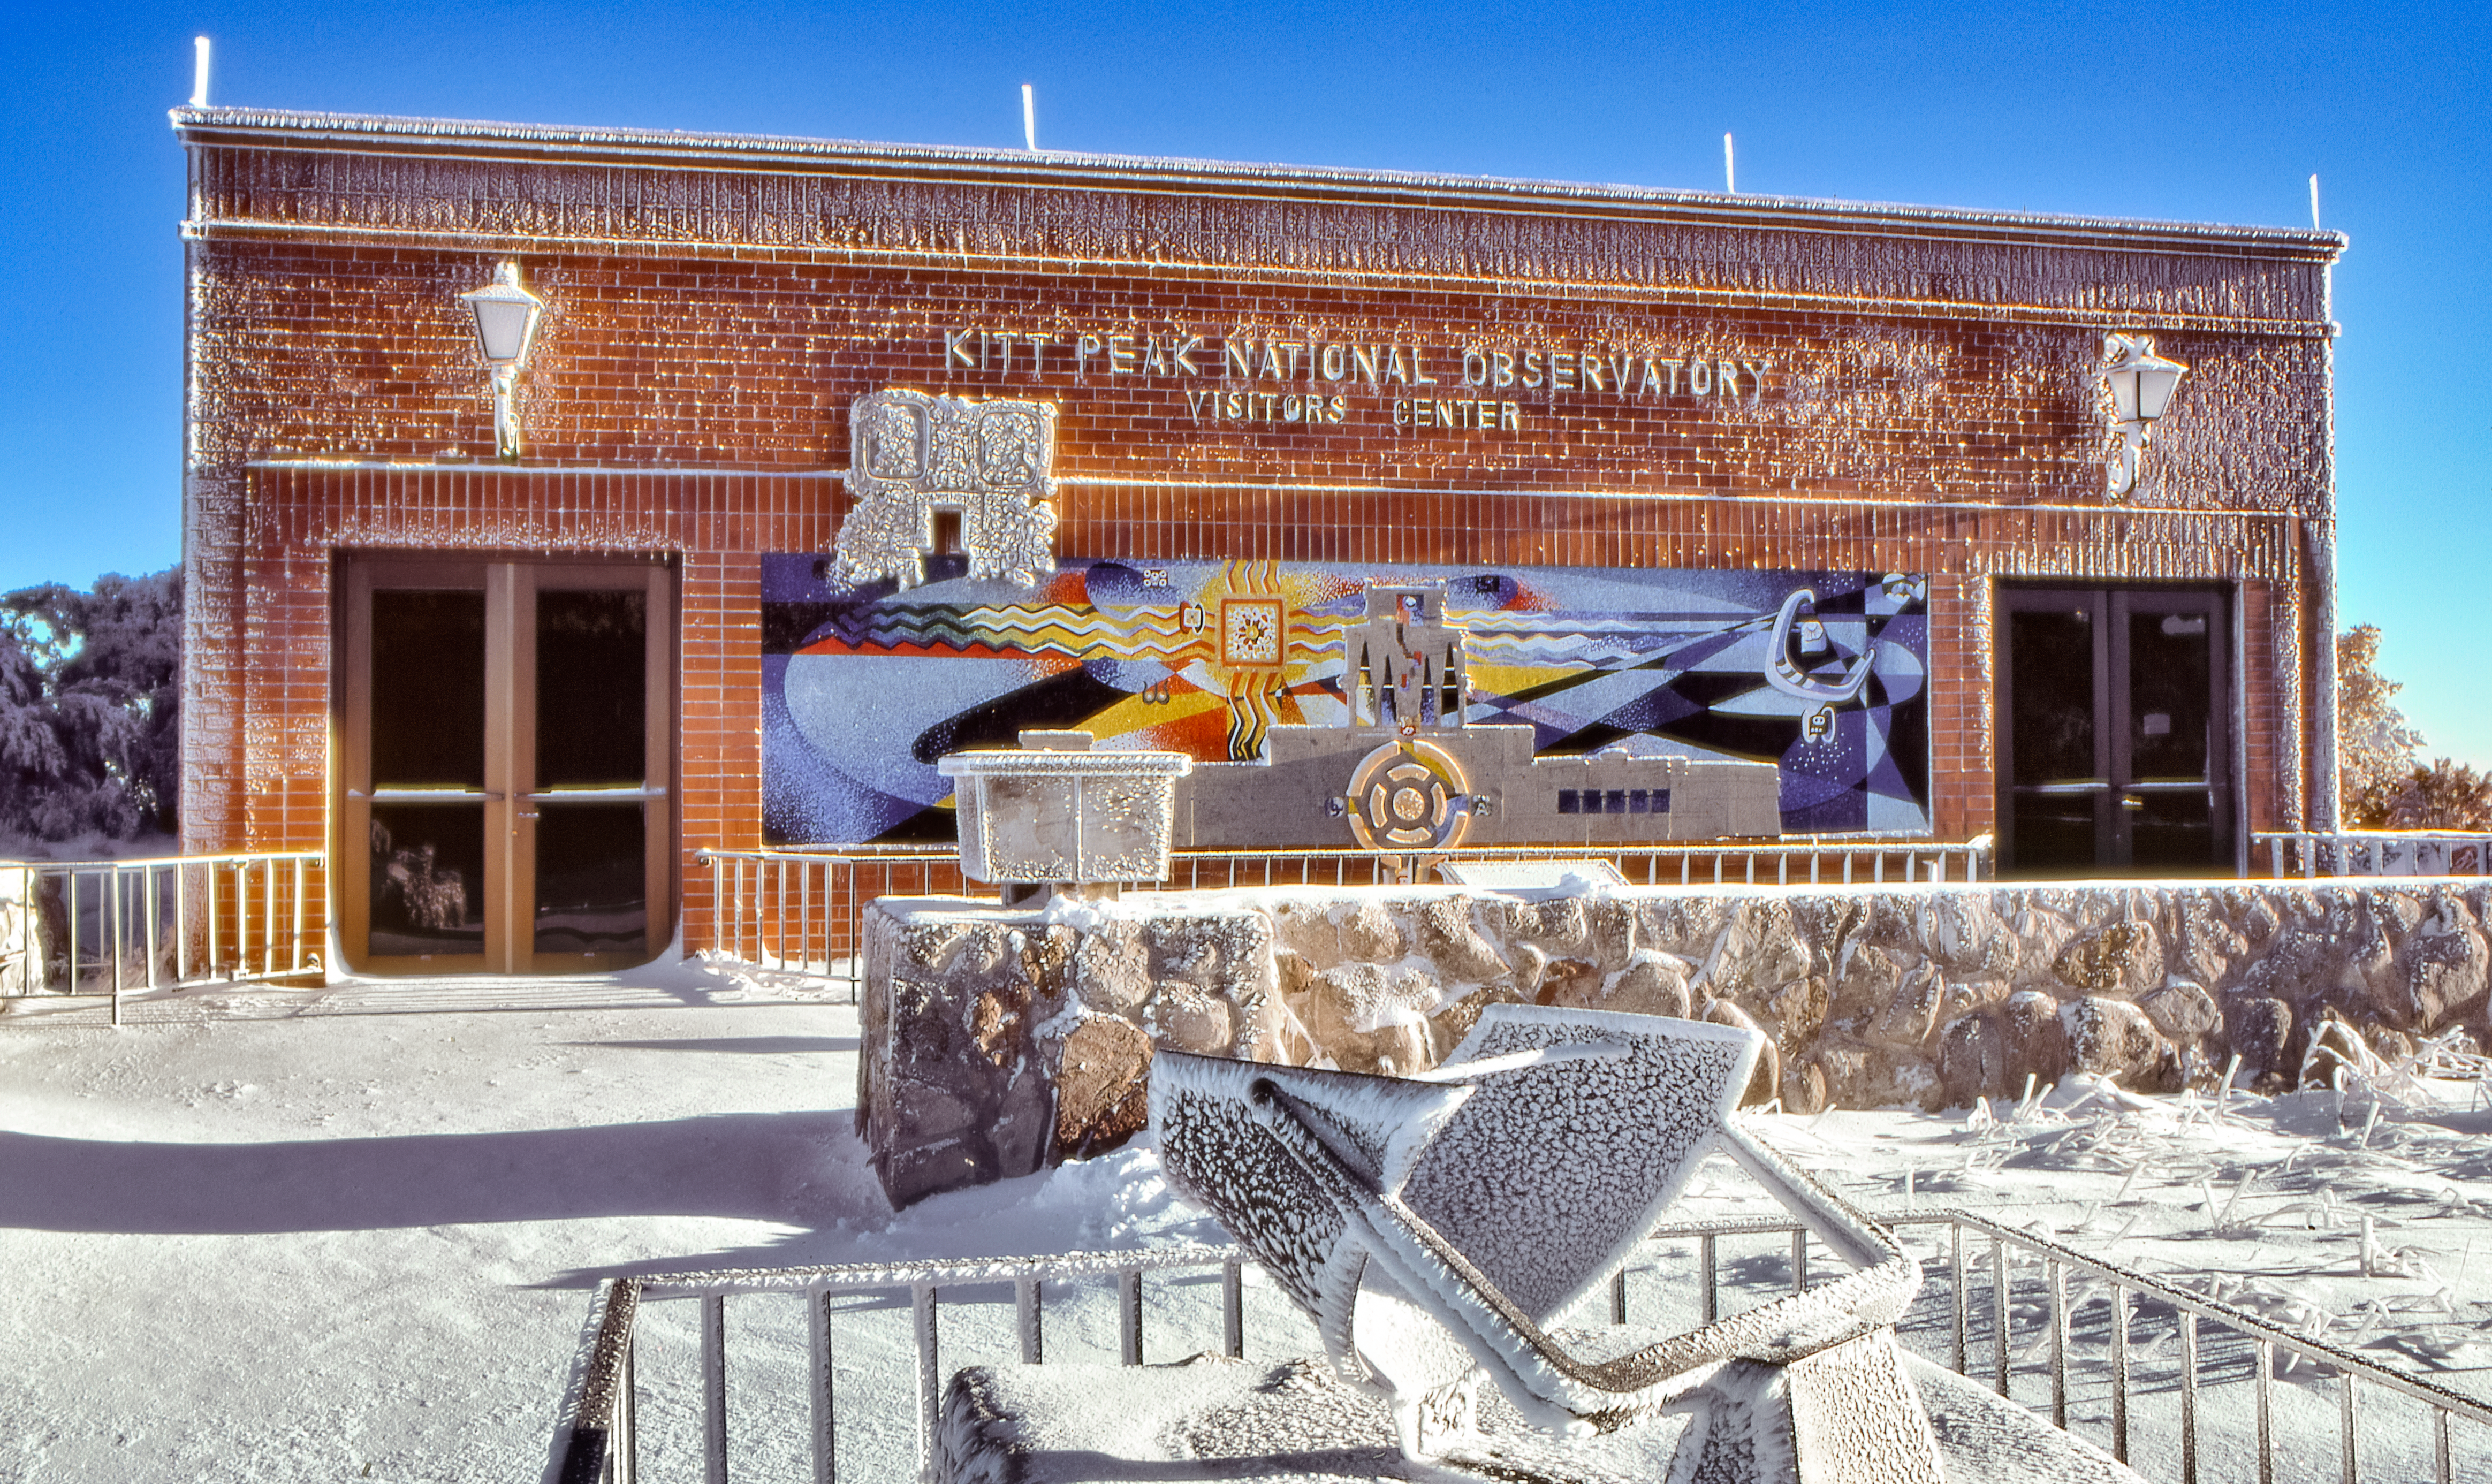

Winter at the Kitt Peak Visitor Center

Carey Portnoy, a former Technical Assistant at NSF Kitt Peak National Observatory, captured this image in the late 1970s. It shows the Kitt Peak Visitor Center after it snowed.

This image is part of NSF NOIRLab’s historical archives.

Credit: KPNO/NOIRLab/NSF/AURA/C. Portnoy